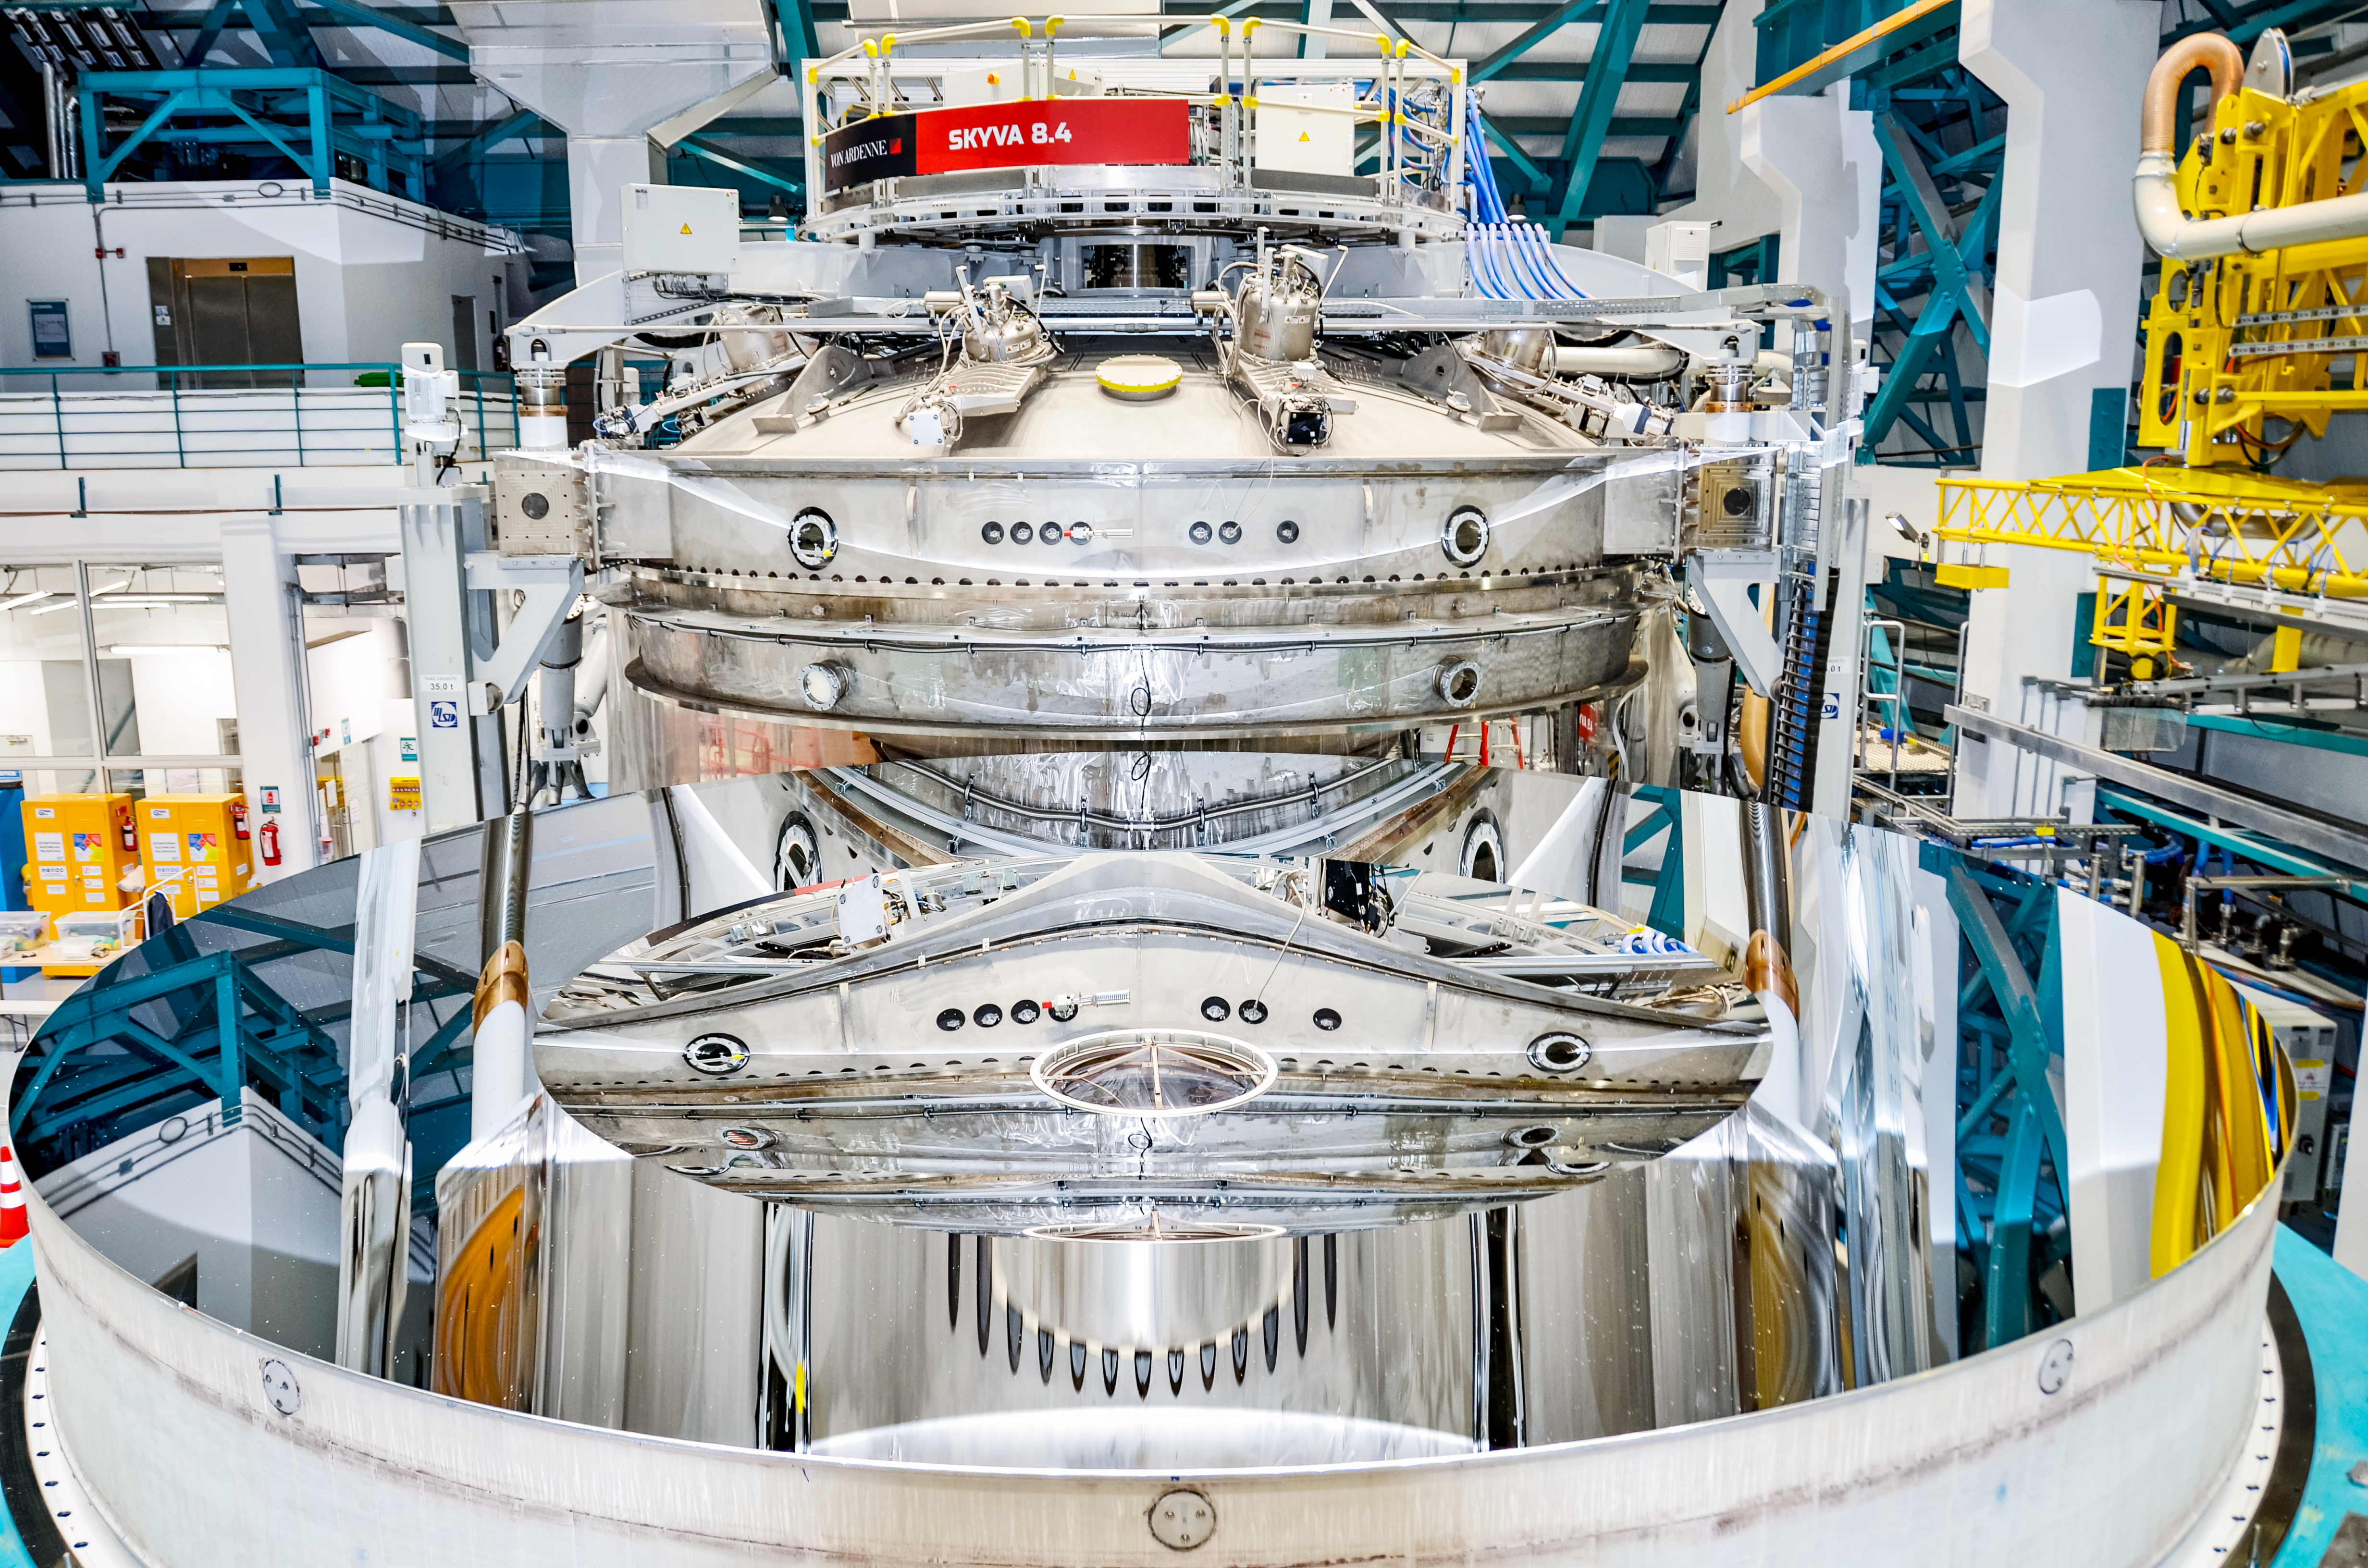

Rubin’s 8.4-meter Primary/tertiary Mirror with Reflective Coating

Rubin Observatory’s 8.4-meter combined primary/tertiary mirror was coated with protected silver in April 2024. The reflective coating was applied using the observatory’s onsite coating chamber, which will also be used to re-coat the mirror as necessary during Rubin’s 10-year Legacy Survey of Space and Time.

Credit: NSF–DOE Vera C. Rubin Observatory/NOIRLab/SLAC/AURA